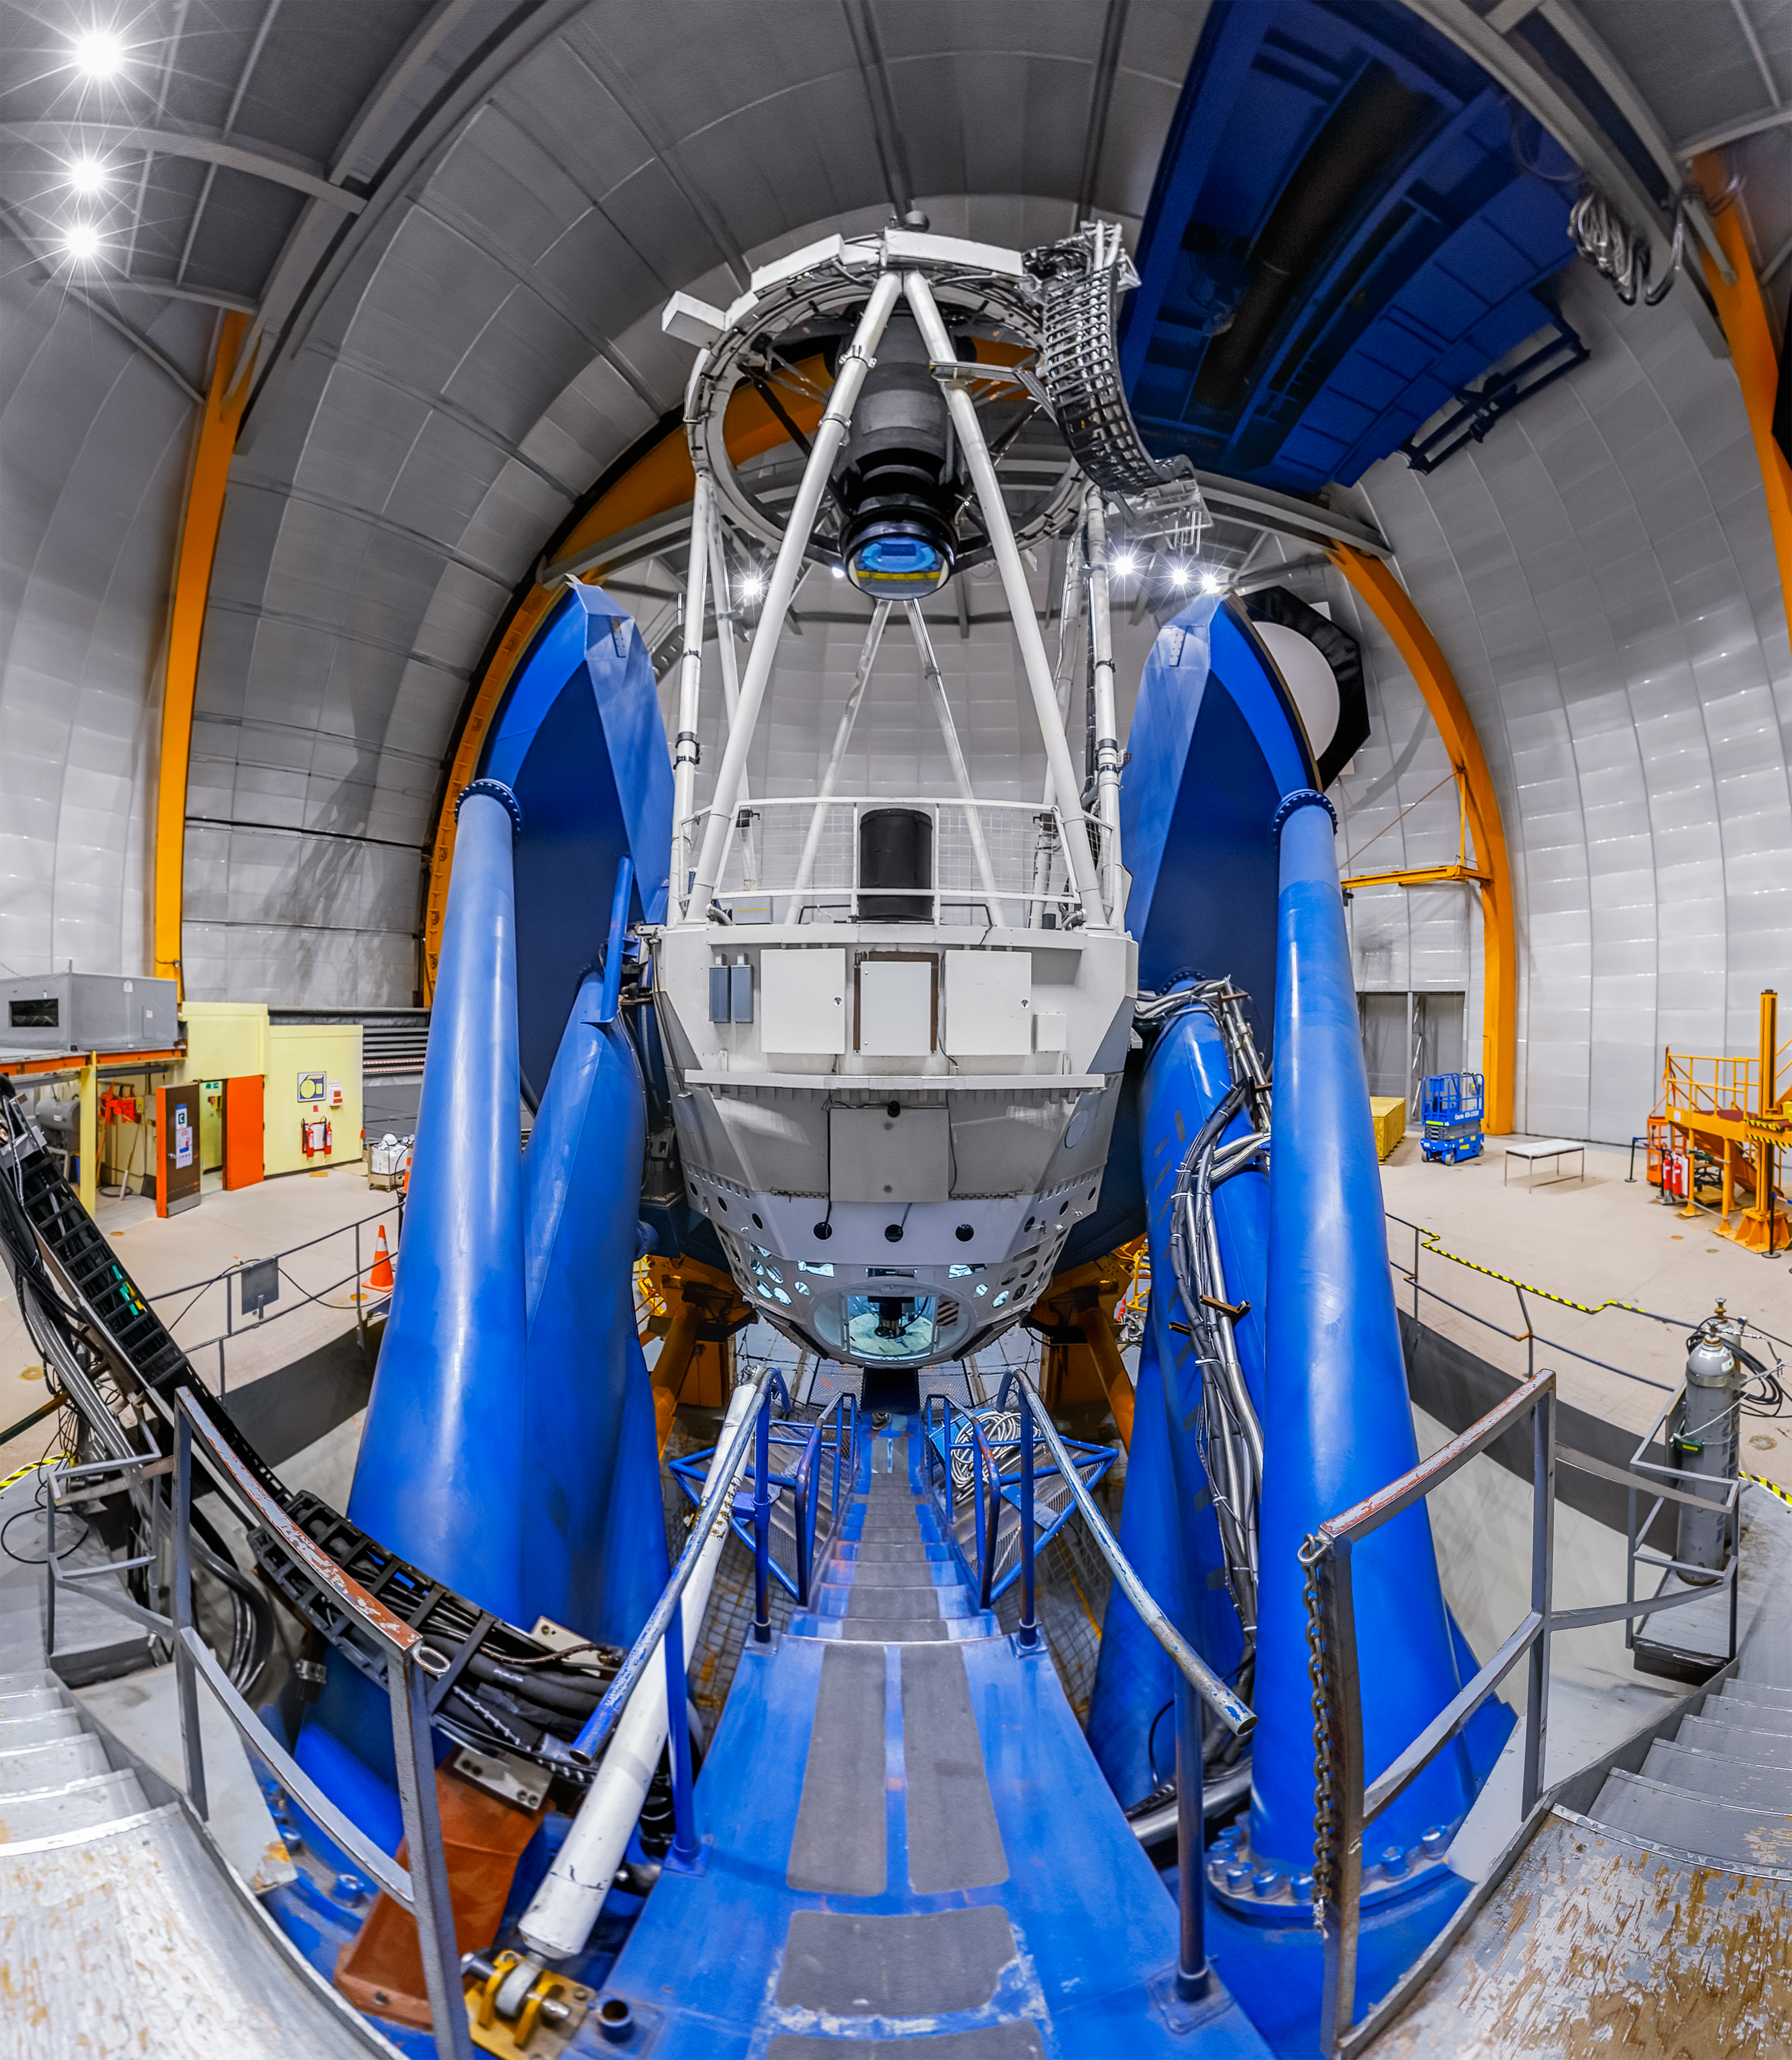

Víctor M. Blanco 4-meter Telescope Interior Panorama

A panoramic shot inside the Víctor M. Blanco 4-meter Telescope's dome at Cerro Tololo Inter-American Observatory.

Credit: CTIO/NOIRLab/NSF/AURA/P. Horálek